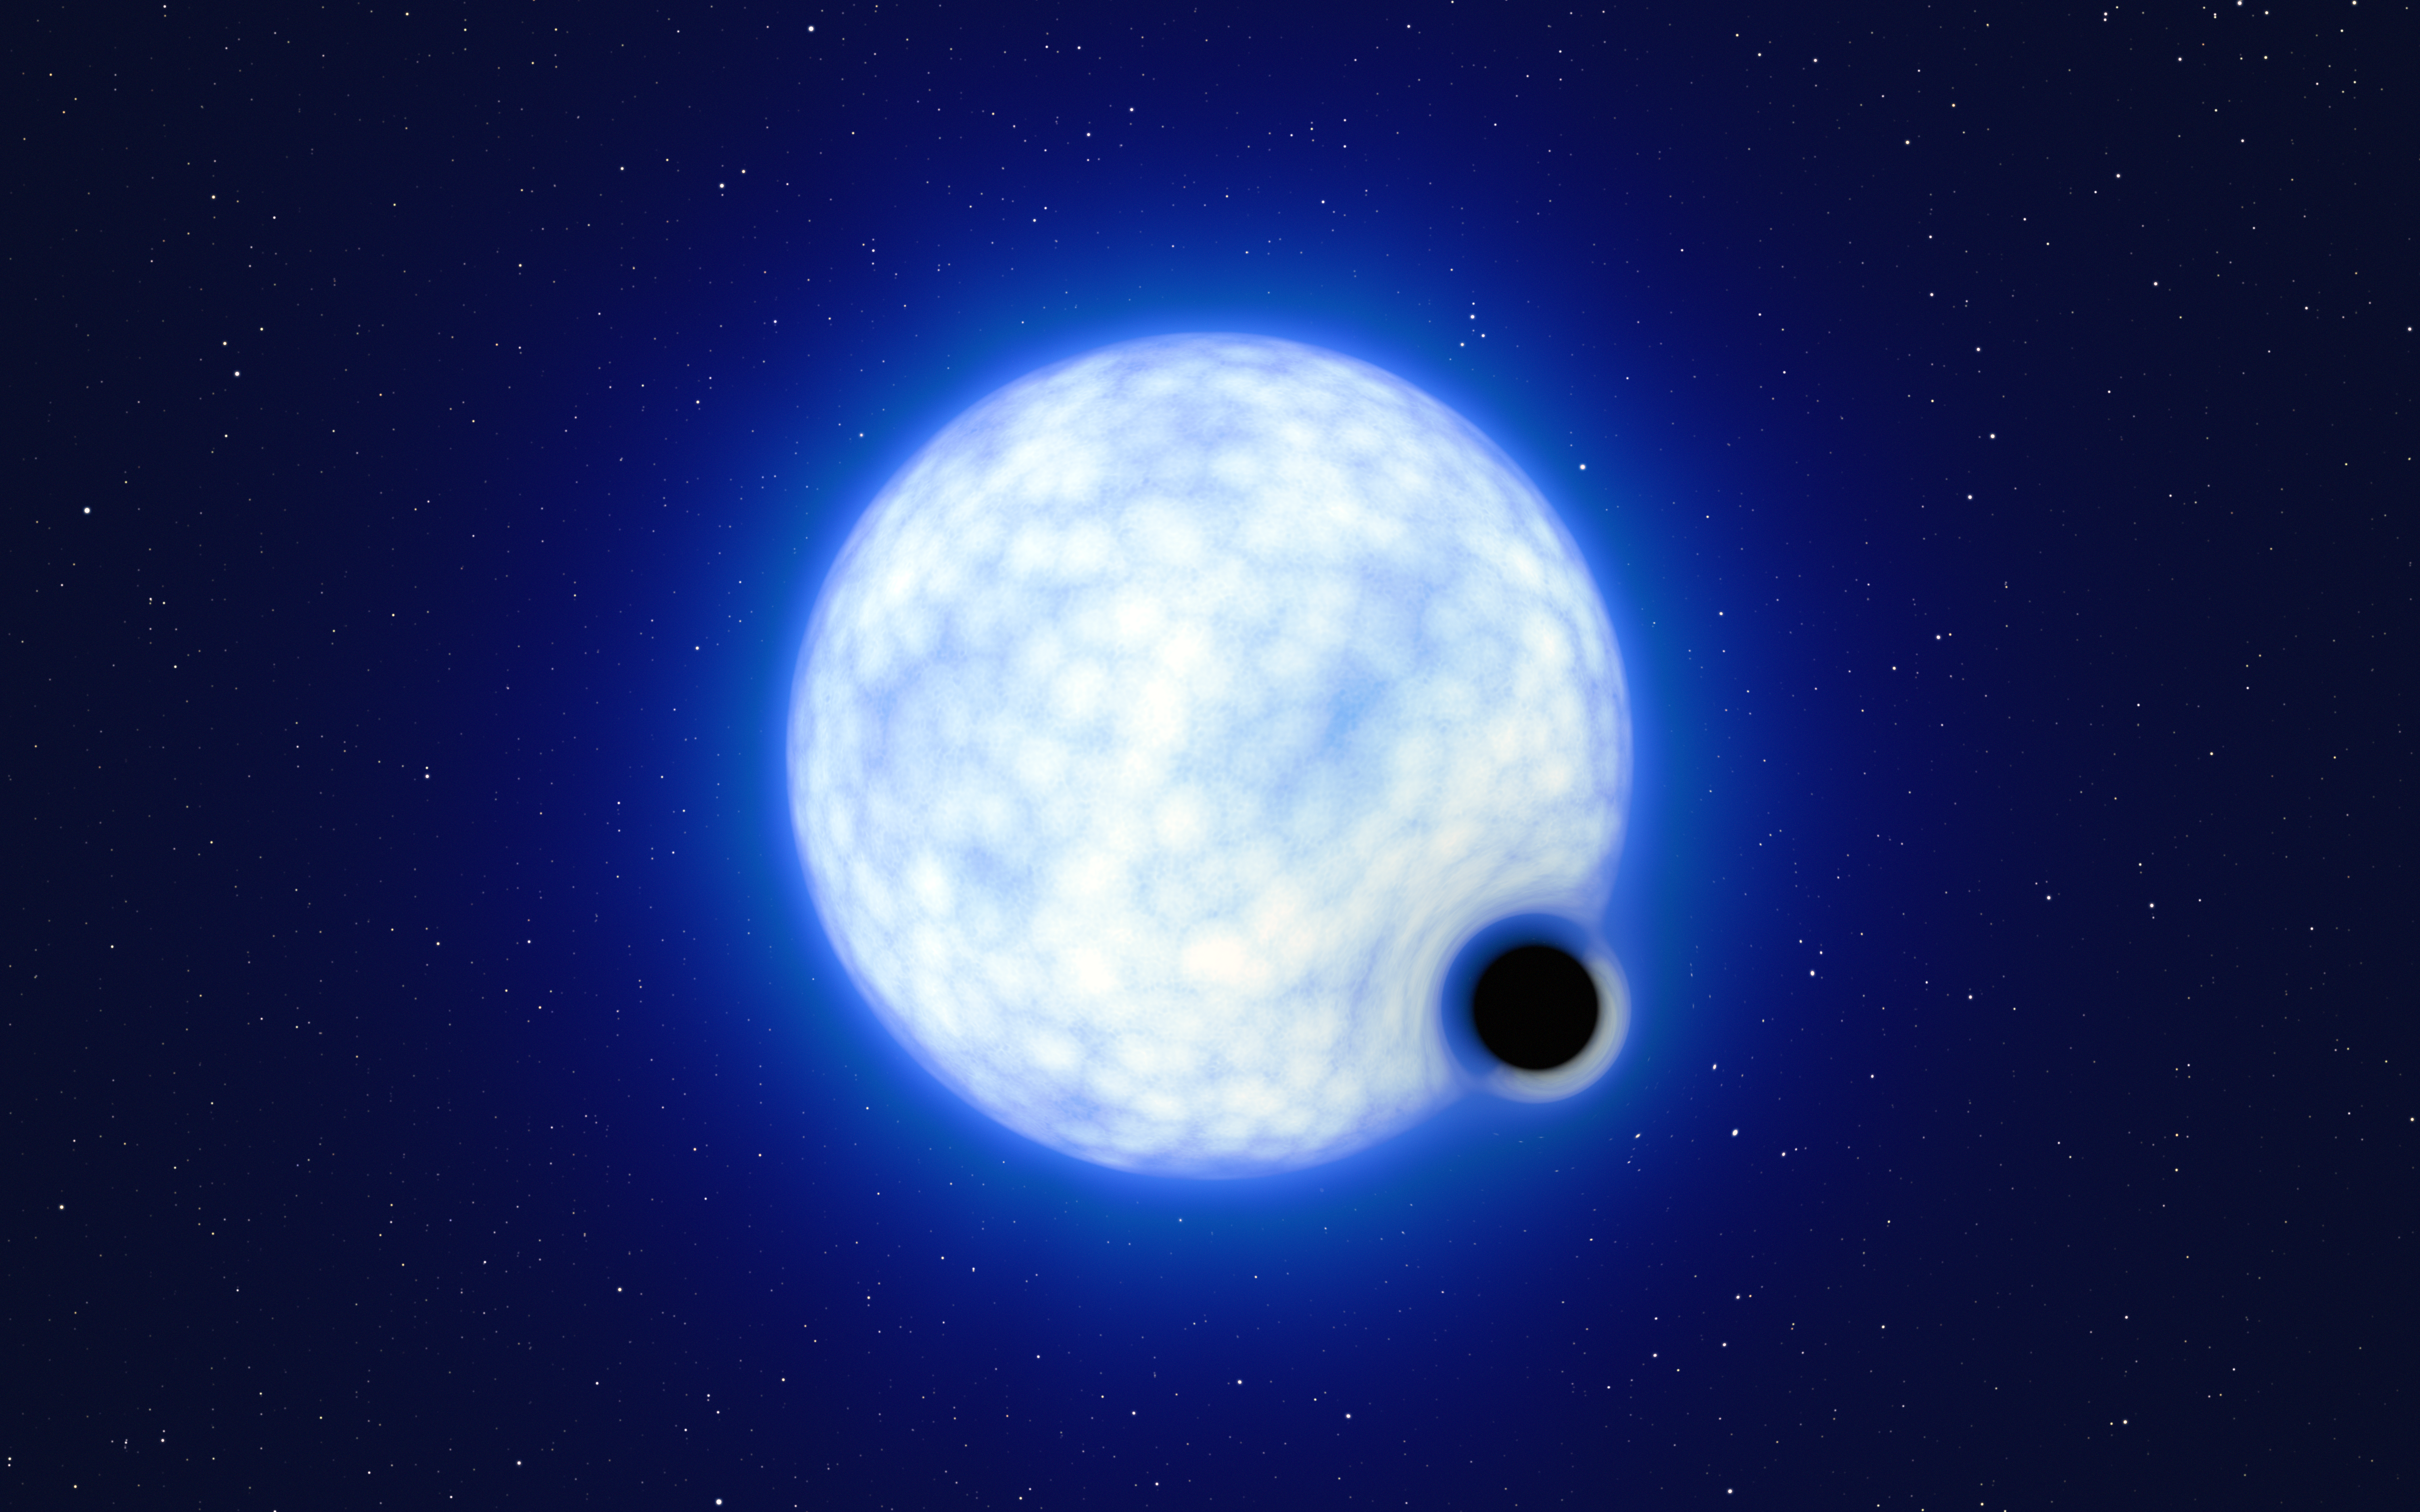

Artist’s impression of VFTS 243 in the Tarantula Nebula

This artist’s impression shows what the binary system VFTS 243 might look like if we were observing it up close. The system, which is located in the Tarantula Nebula in the Large Magellanic Cloud, is composed of a hot, blue star with 25 times the Sun’s mass and a black hole, which is at least nine times the mass of the Sun. The sizes of the two binary components are not to scale: in reality, the blue star is about 200 000 times larger than the black hole.

Note that the 'lensing' effect around the black hole is shown for illustration purposes only, to make this dark object more noticeable in the image. The inclination of the system means that, when looking at it from Earth, we cannot observe the black hole eclipsing the star.

Credit: ESO/L. Calçada